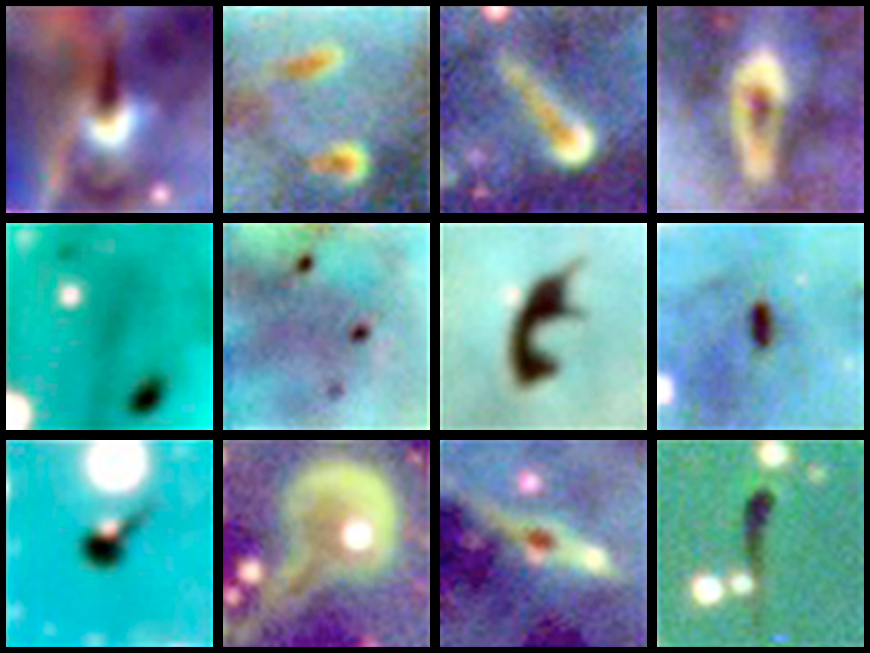

Proplyds within the Carina Nebula (NGC 3372)

Astronomers have discovered dozens of potential stellar cocoons within the hostile environment of the Carina Nebula, including some oddballs with bulbous heads, irregular shapes and long, thin tails. Each of these objects may harbor disks of gas and dust that could one day form planetary systems. This is the first large population of these so-called "proplyd" objects to be found outside of the Orion Nebula, the closest region to Earth known to be forming massive stars. The newly discovered proplyds located within the Carina Nebula (NGC3372) are five times farther from Earth than Orion, in a separate spiral arm of the Milky Way galaxy.

Credit: Nathan Smith, John Bally, Jacob Thiel, Jon Morse U.Colorado/CTIO/NOIRLab/NSF/AURA